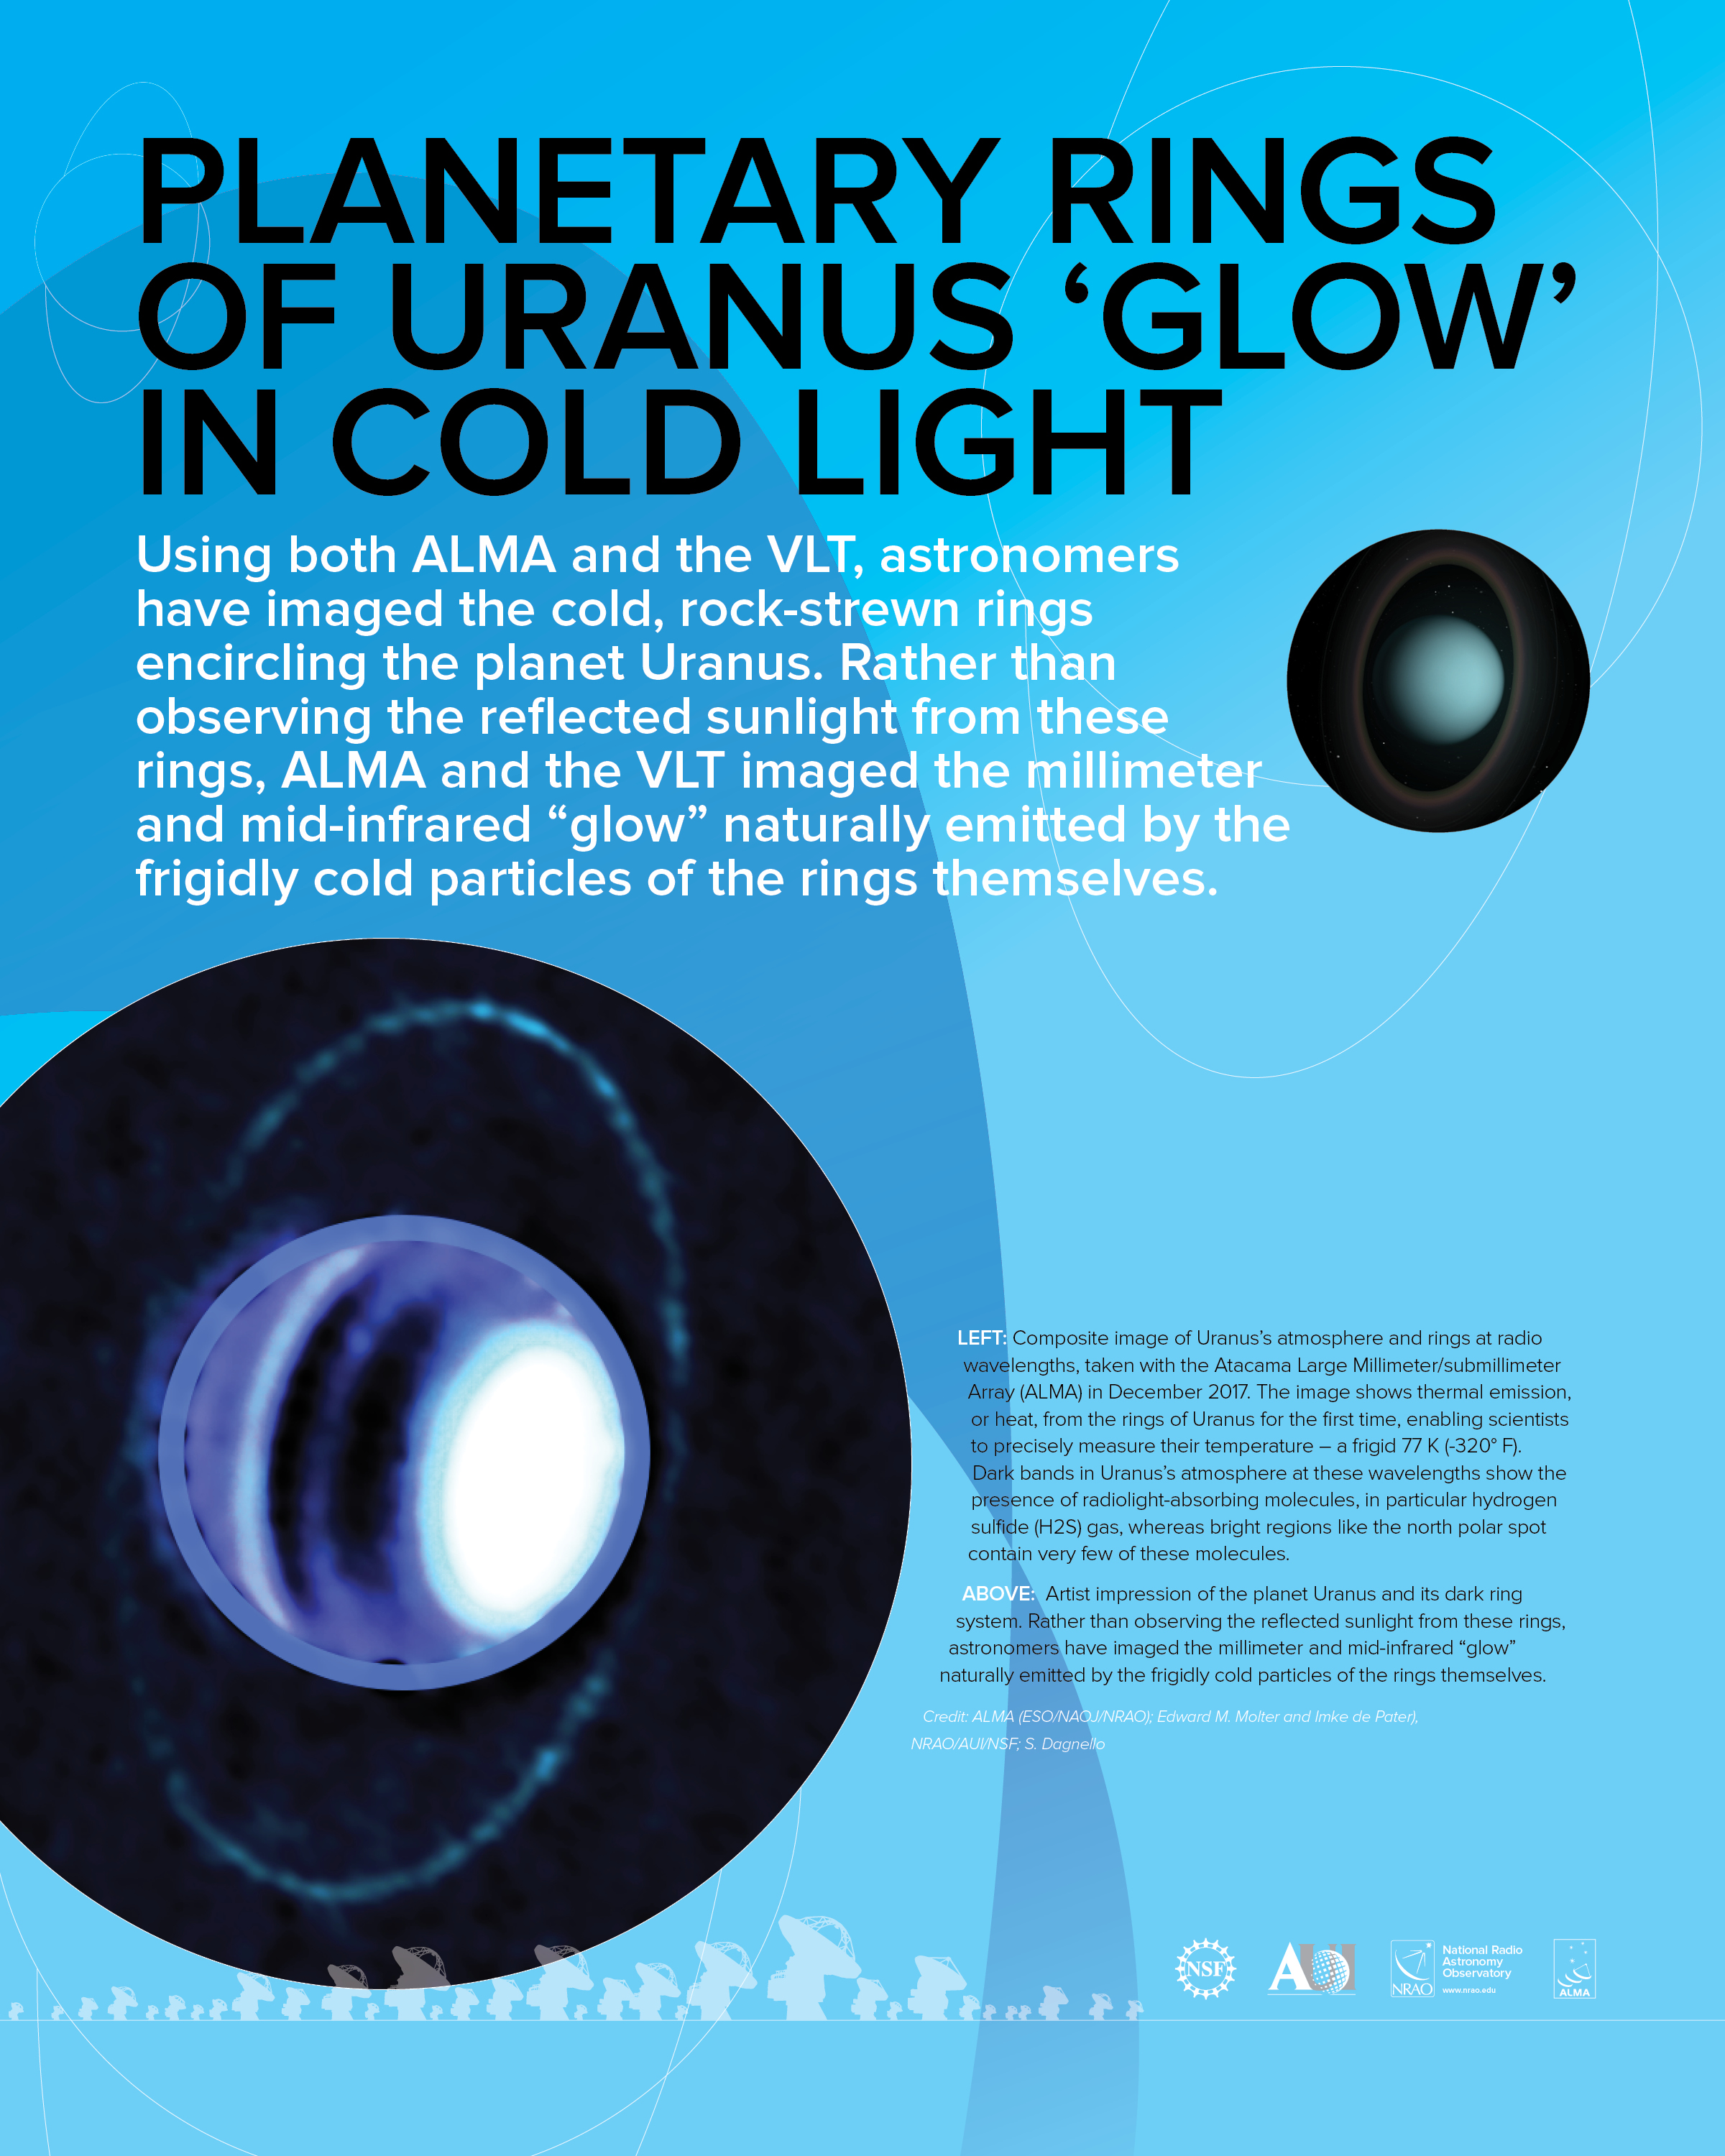

Planetary rings of Uranus Poster

Using both ALMA and the VLT, astronomers have imaged the cold, rock-strewn rings encircling the planet Uranus. Rather than observing the reflected sunlight from these rings, ALMA and the VLT imaged the millimeter and mid-infrared “glow” naturally emitted by the frigidly cold particles of the rings themselves.

Credit: ALMA (ESO/NAOJ/NRAO); Edward M. Molter and Imke de Pater), NRAO/AUI/NSF; S. Dagnello, J. Hellerman